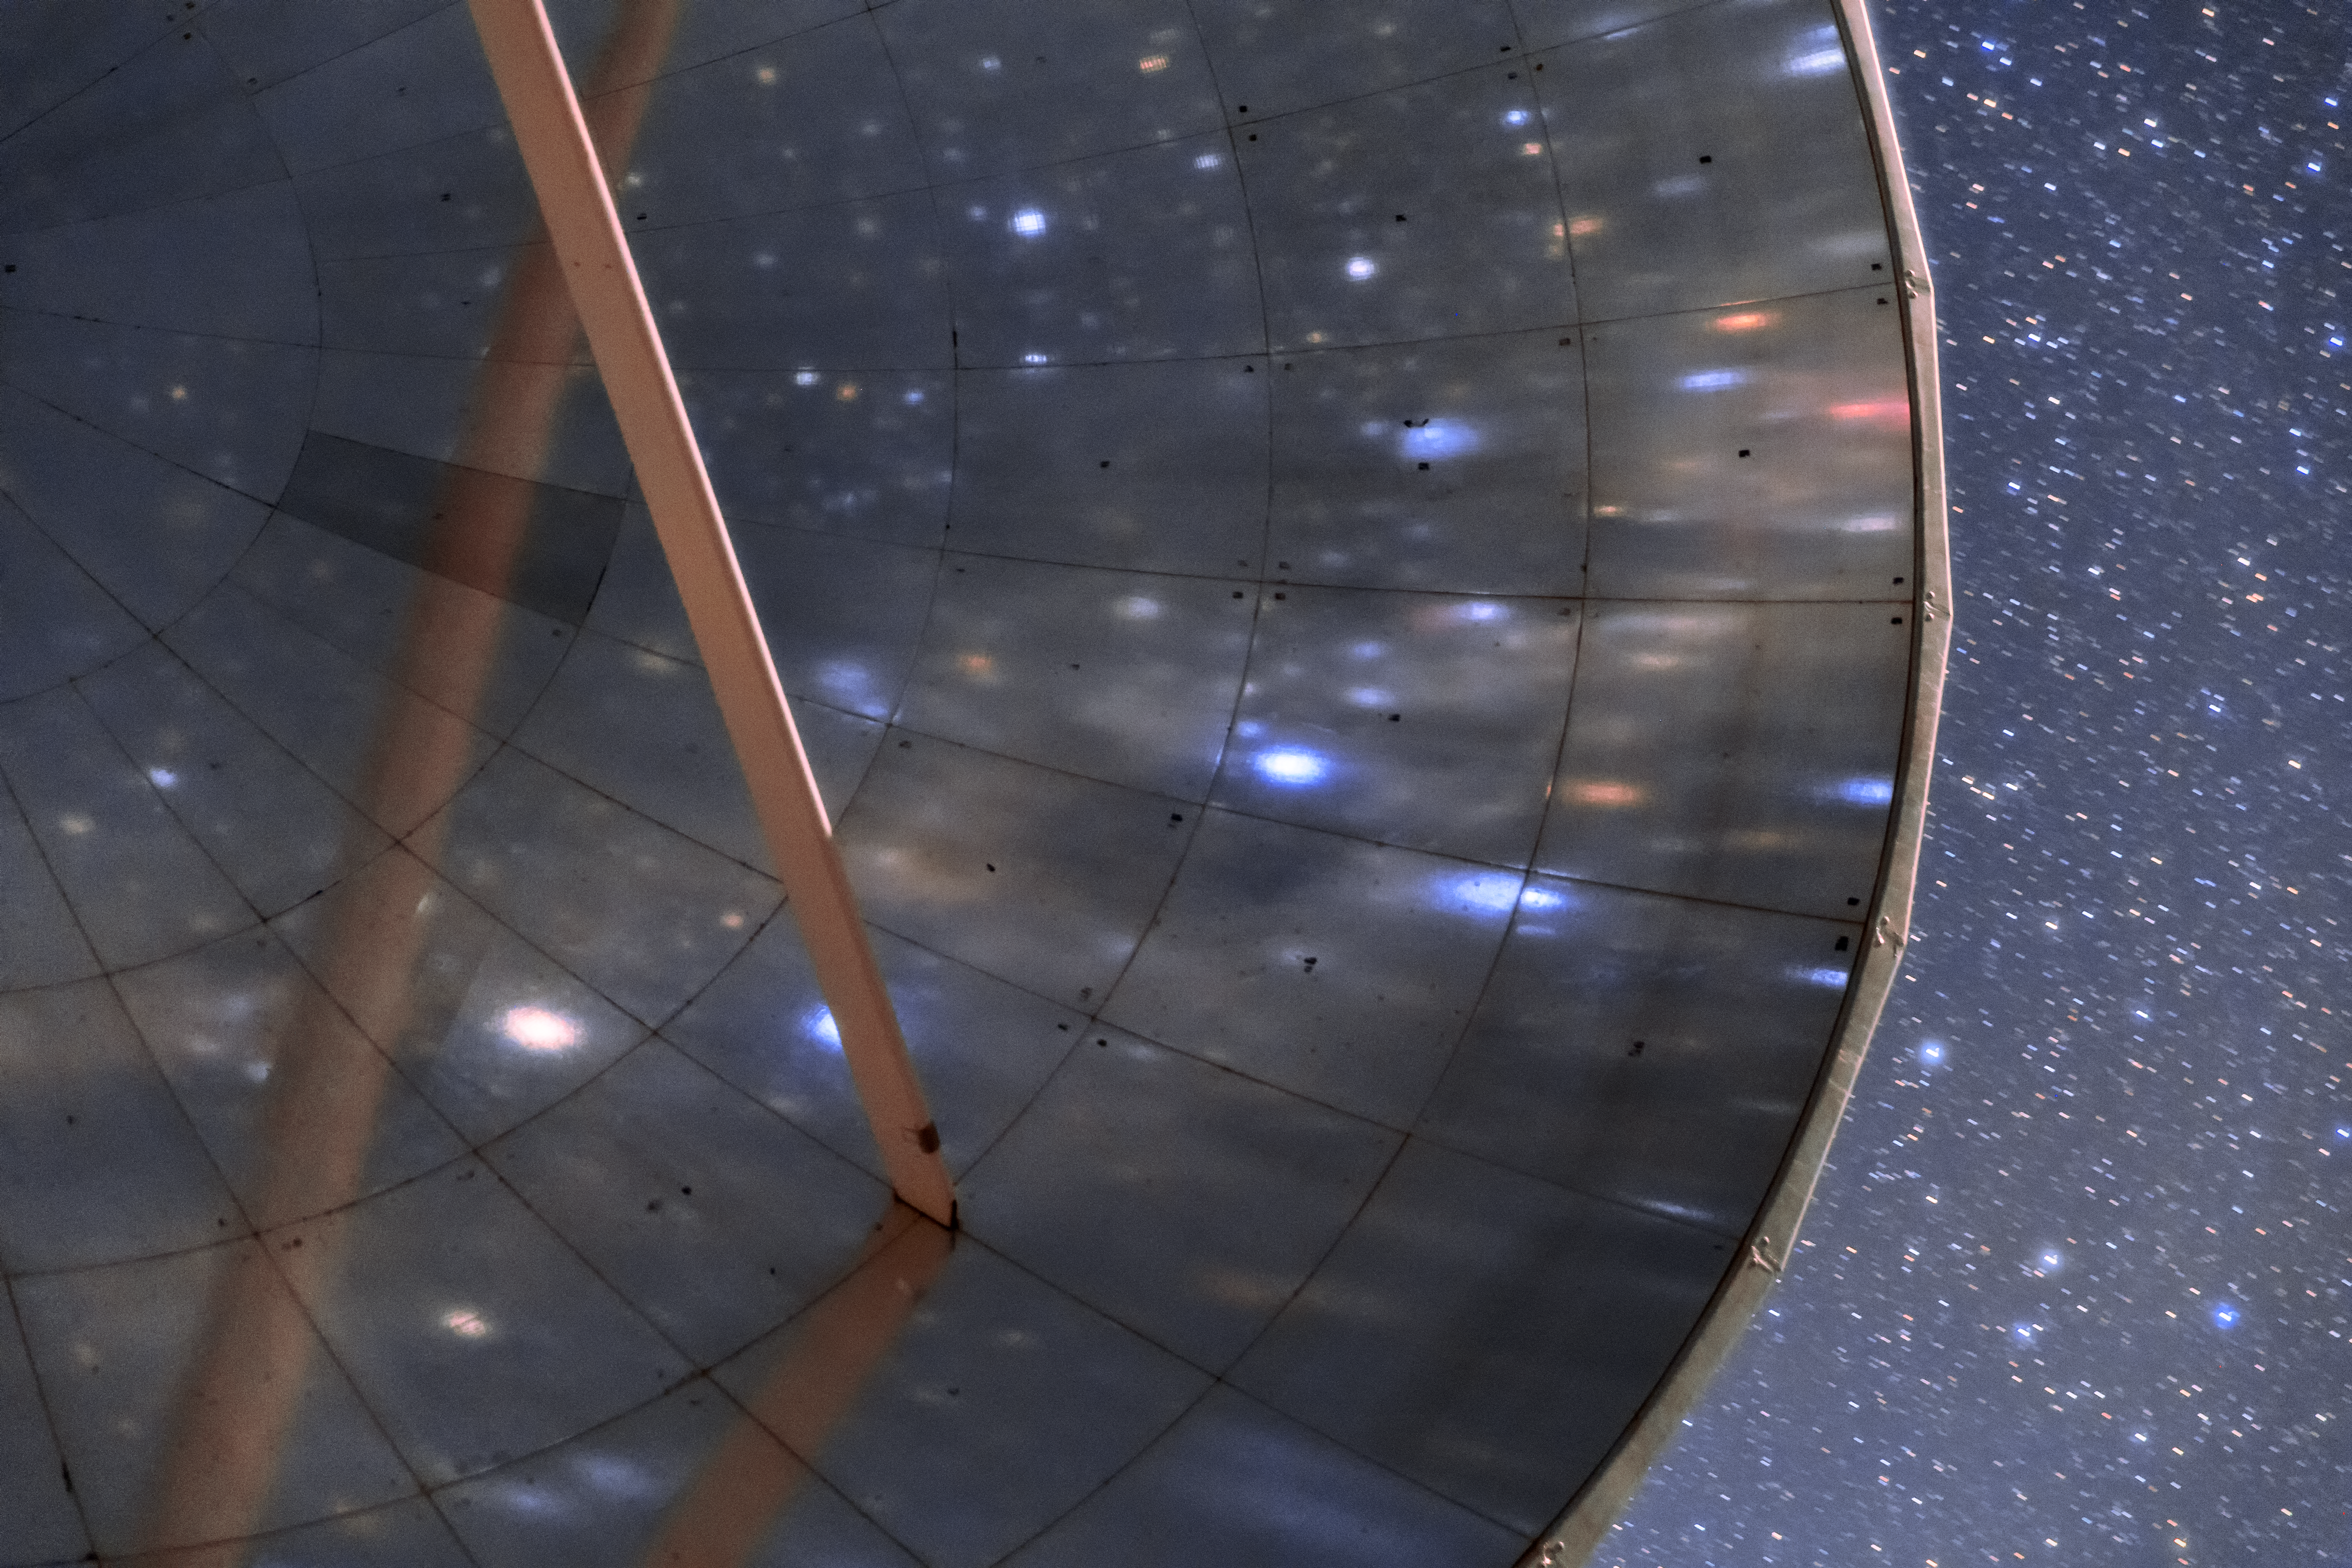

SEST at La Silla

The Swedish-ESO Submillimetre Telescope sits under the starry sky of the Chilean Atacama Desert. This telescope was decommissioned in 2003, but remains at its home, ESO’s La Silla Observatory, where it took observations and helped astronomers to study star formation and molecular clouds for over two decades. At the time of its first light, it was the only large sub-millimetre telescope in the southern hemisphere, and today is superseded by APEX and ALMA.

Credit: Sangku Kim/ESO